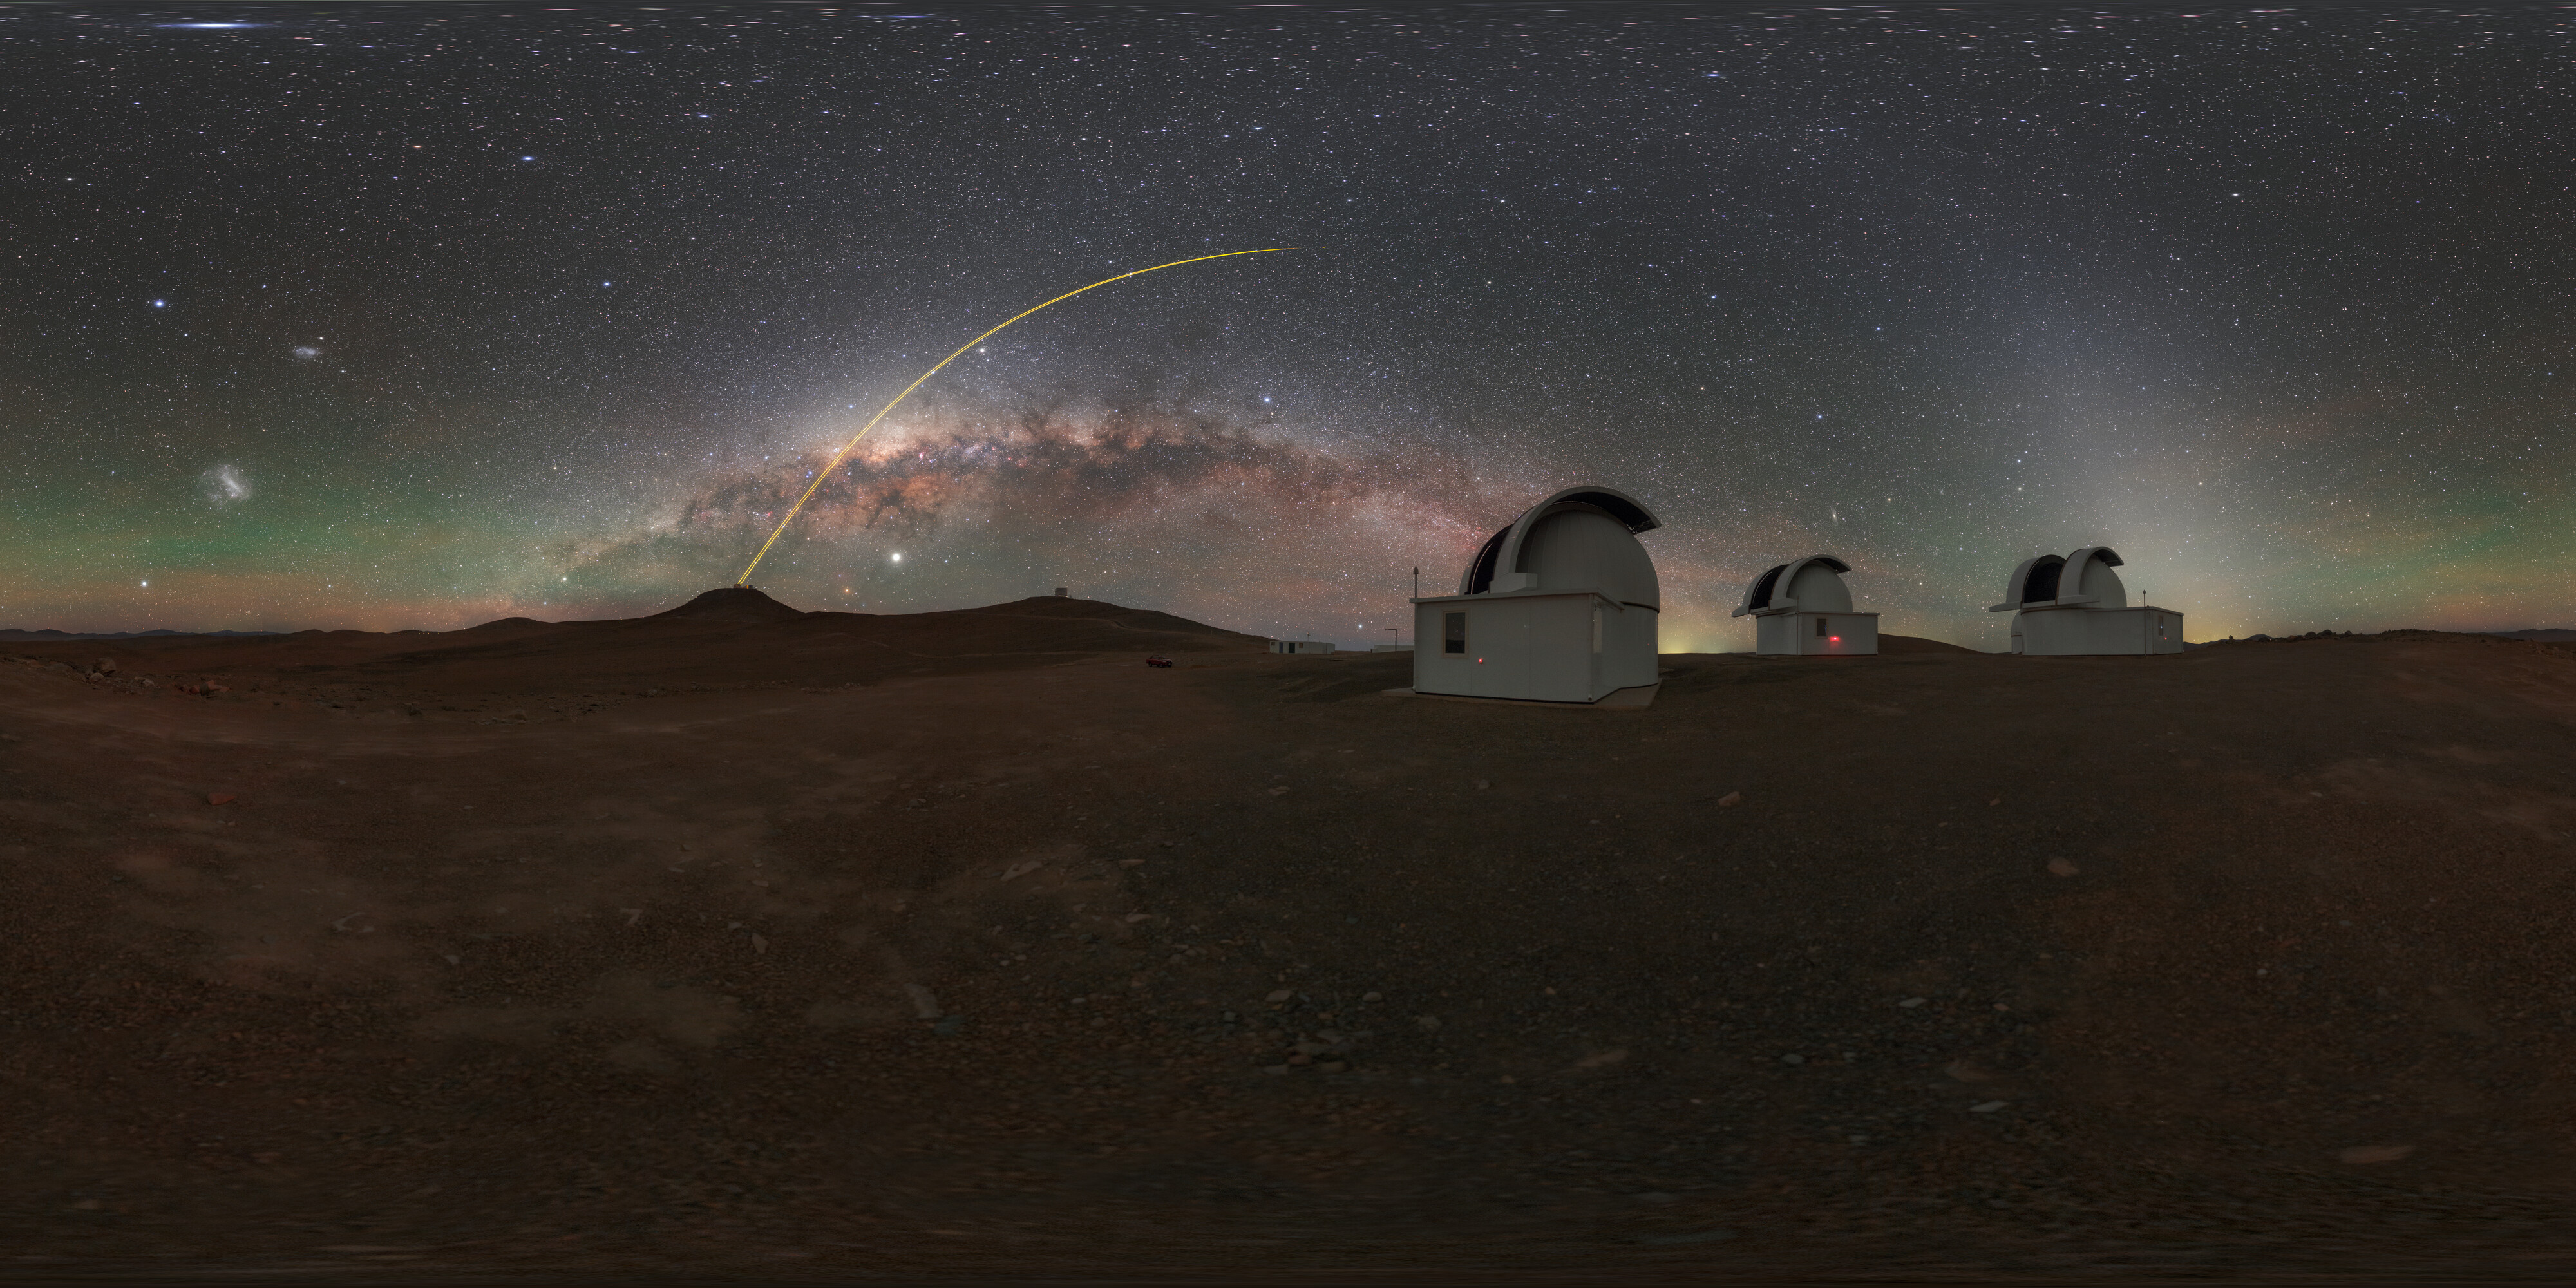

Horizon at SPECULOOS

Hosted at ESO's Paranal Observatory in the Chilean Atacama Desert, the Search for habitable Planets EClipsing ULtra-cOOl Stars, or SPECULOOS, scans the night sky for Earth-like planets around tiny, dim stars. These four robotic telescopes are highly sensitive to the near-infrared which is what the stars they look for planets around emit.

Credit: P. Horálek/ESO